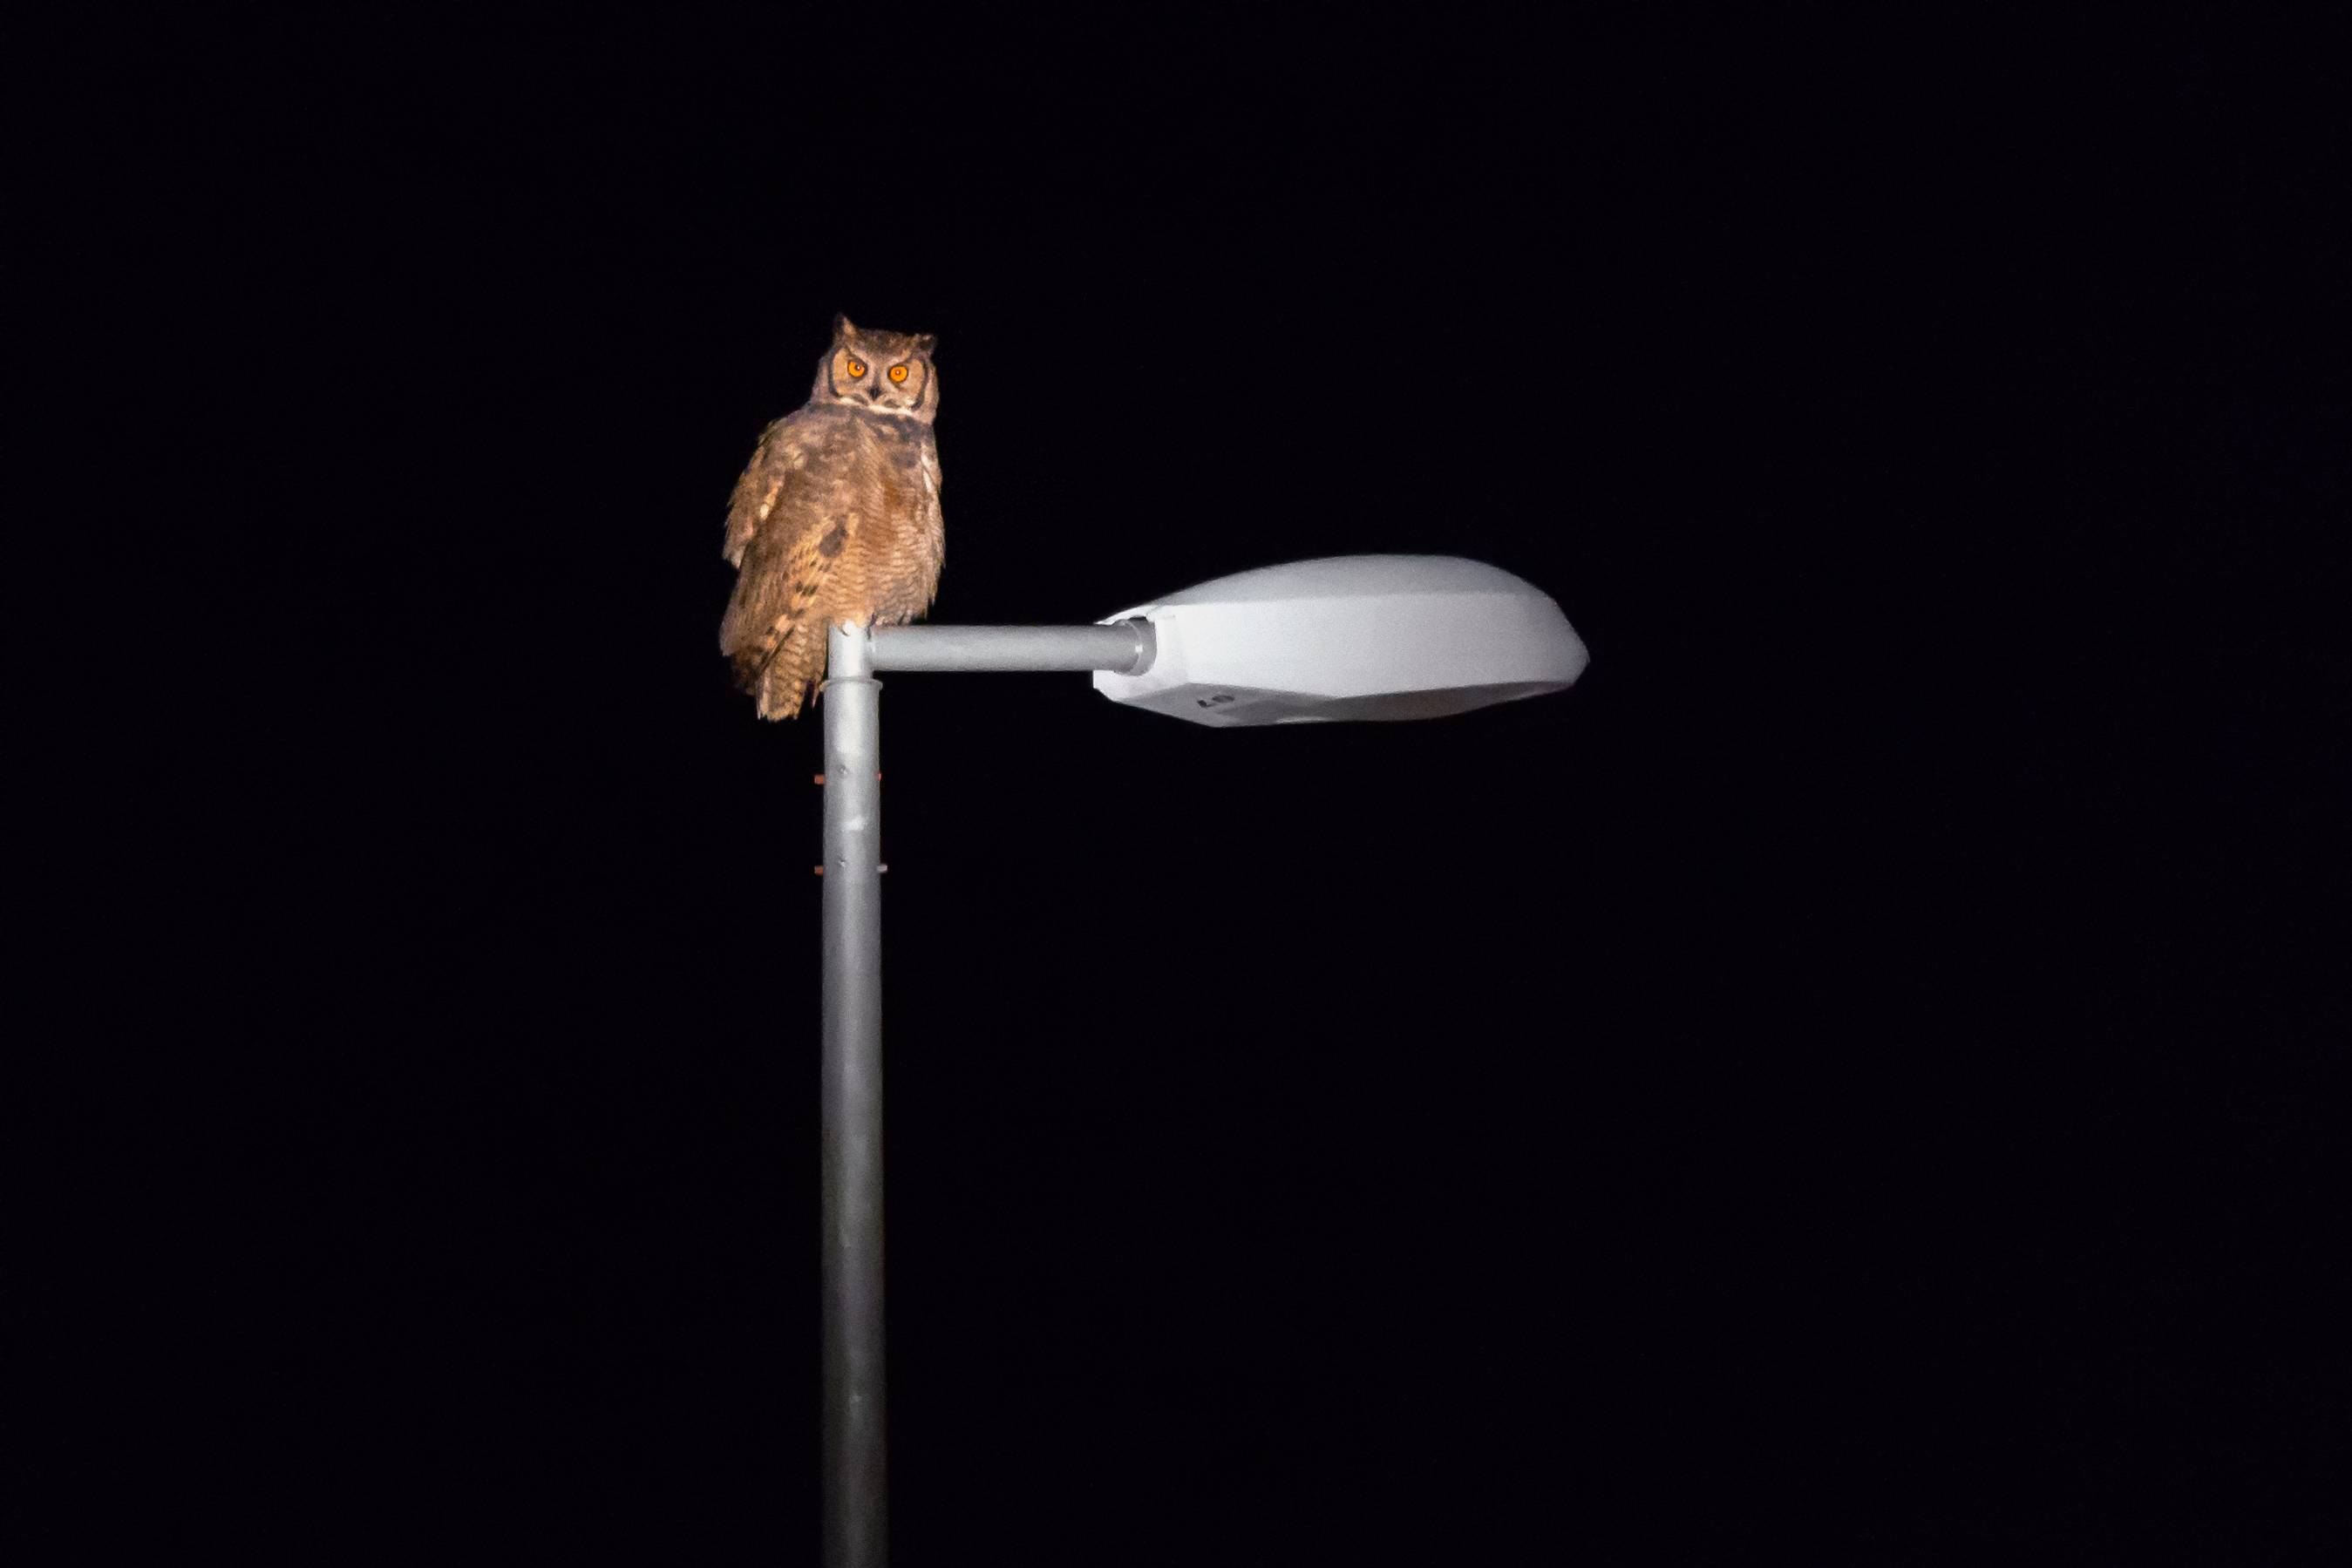

Owl at night

A surprised short-ear owl, one example of the many fauna that inhabit Chile, is photographed resting on top of a light.

Credit: A. Duro/ESO